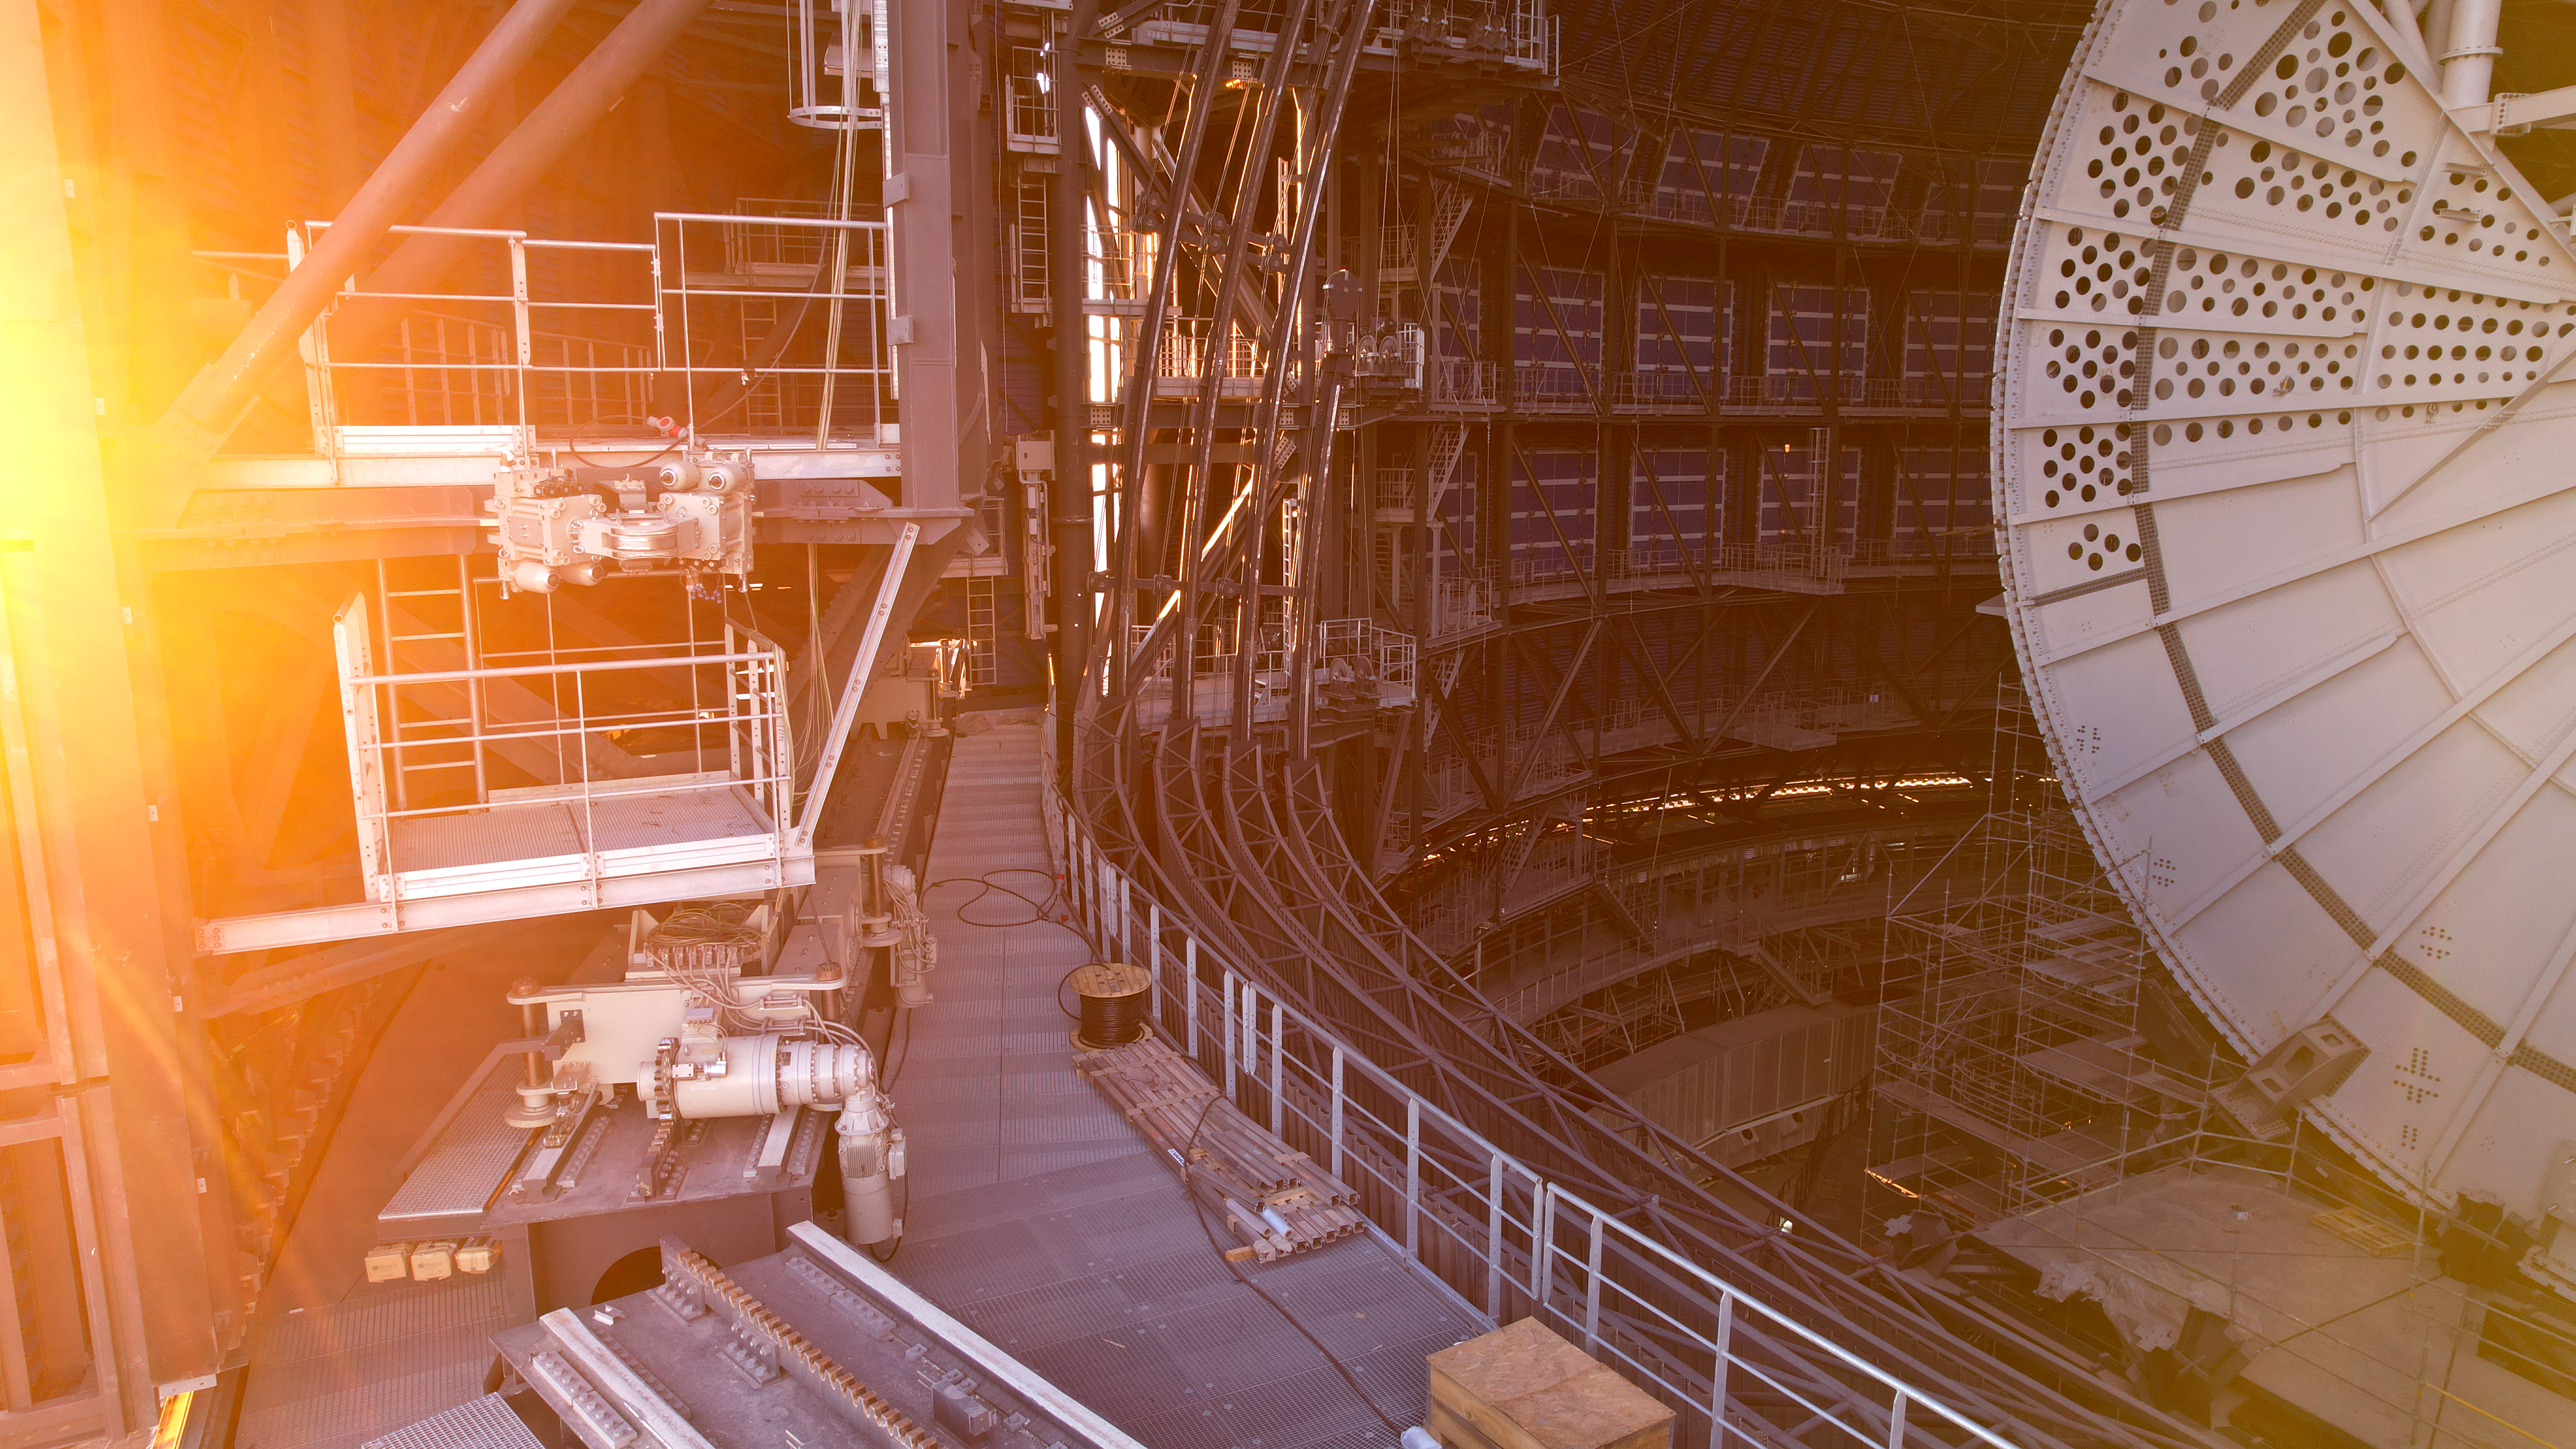

A sneak peek into the interior of the ELT

In late 2025, during the evening sun, a drone captured this image of the interior of ESO's Extremely Large Telescope (ELT). It revealed the progress of construction with the ELT’s railing in place. Also visible on the right side of the image, is a semicircular plate, which is part of the altitude structure that will carry and hold all of the mirrors in place. Although the plate might look like a hand fan with holes, it serves an important purpose: to prevent temperature differences by allowing a smooth air flow from the mirrors to the ambient air.

Currently, sunlight shines through the dome, but once the ELT’s construction is complete, starlight will illuminate the mirrors, enabling the ‘world’s biggest eye on the sky’ to unlock the secrets of the universe.

This image, taken in November 2025, shows the construction progress from a drone shot.

Credit: ESO/G. Vecchia